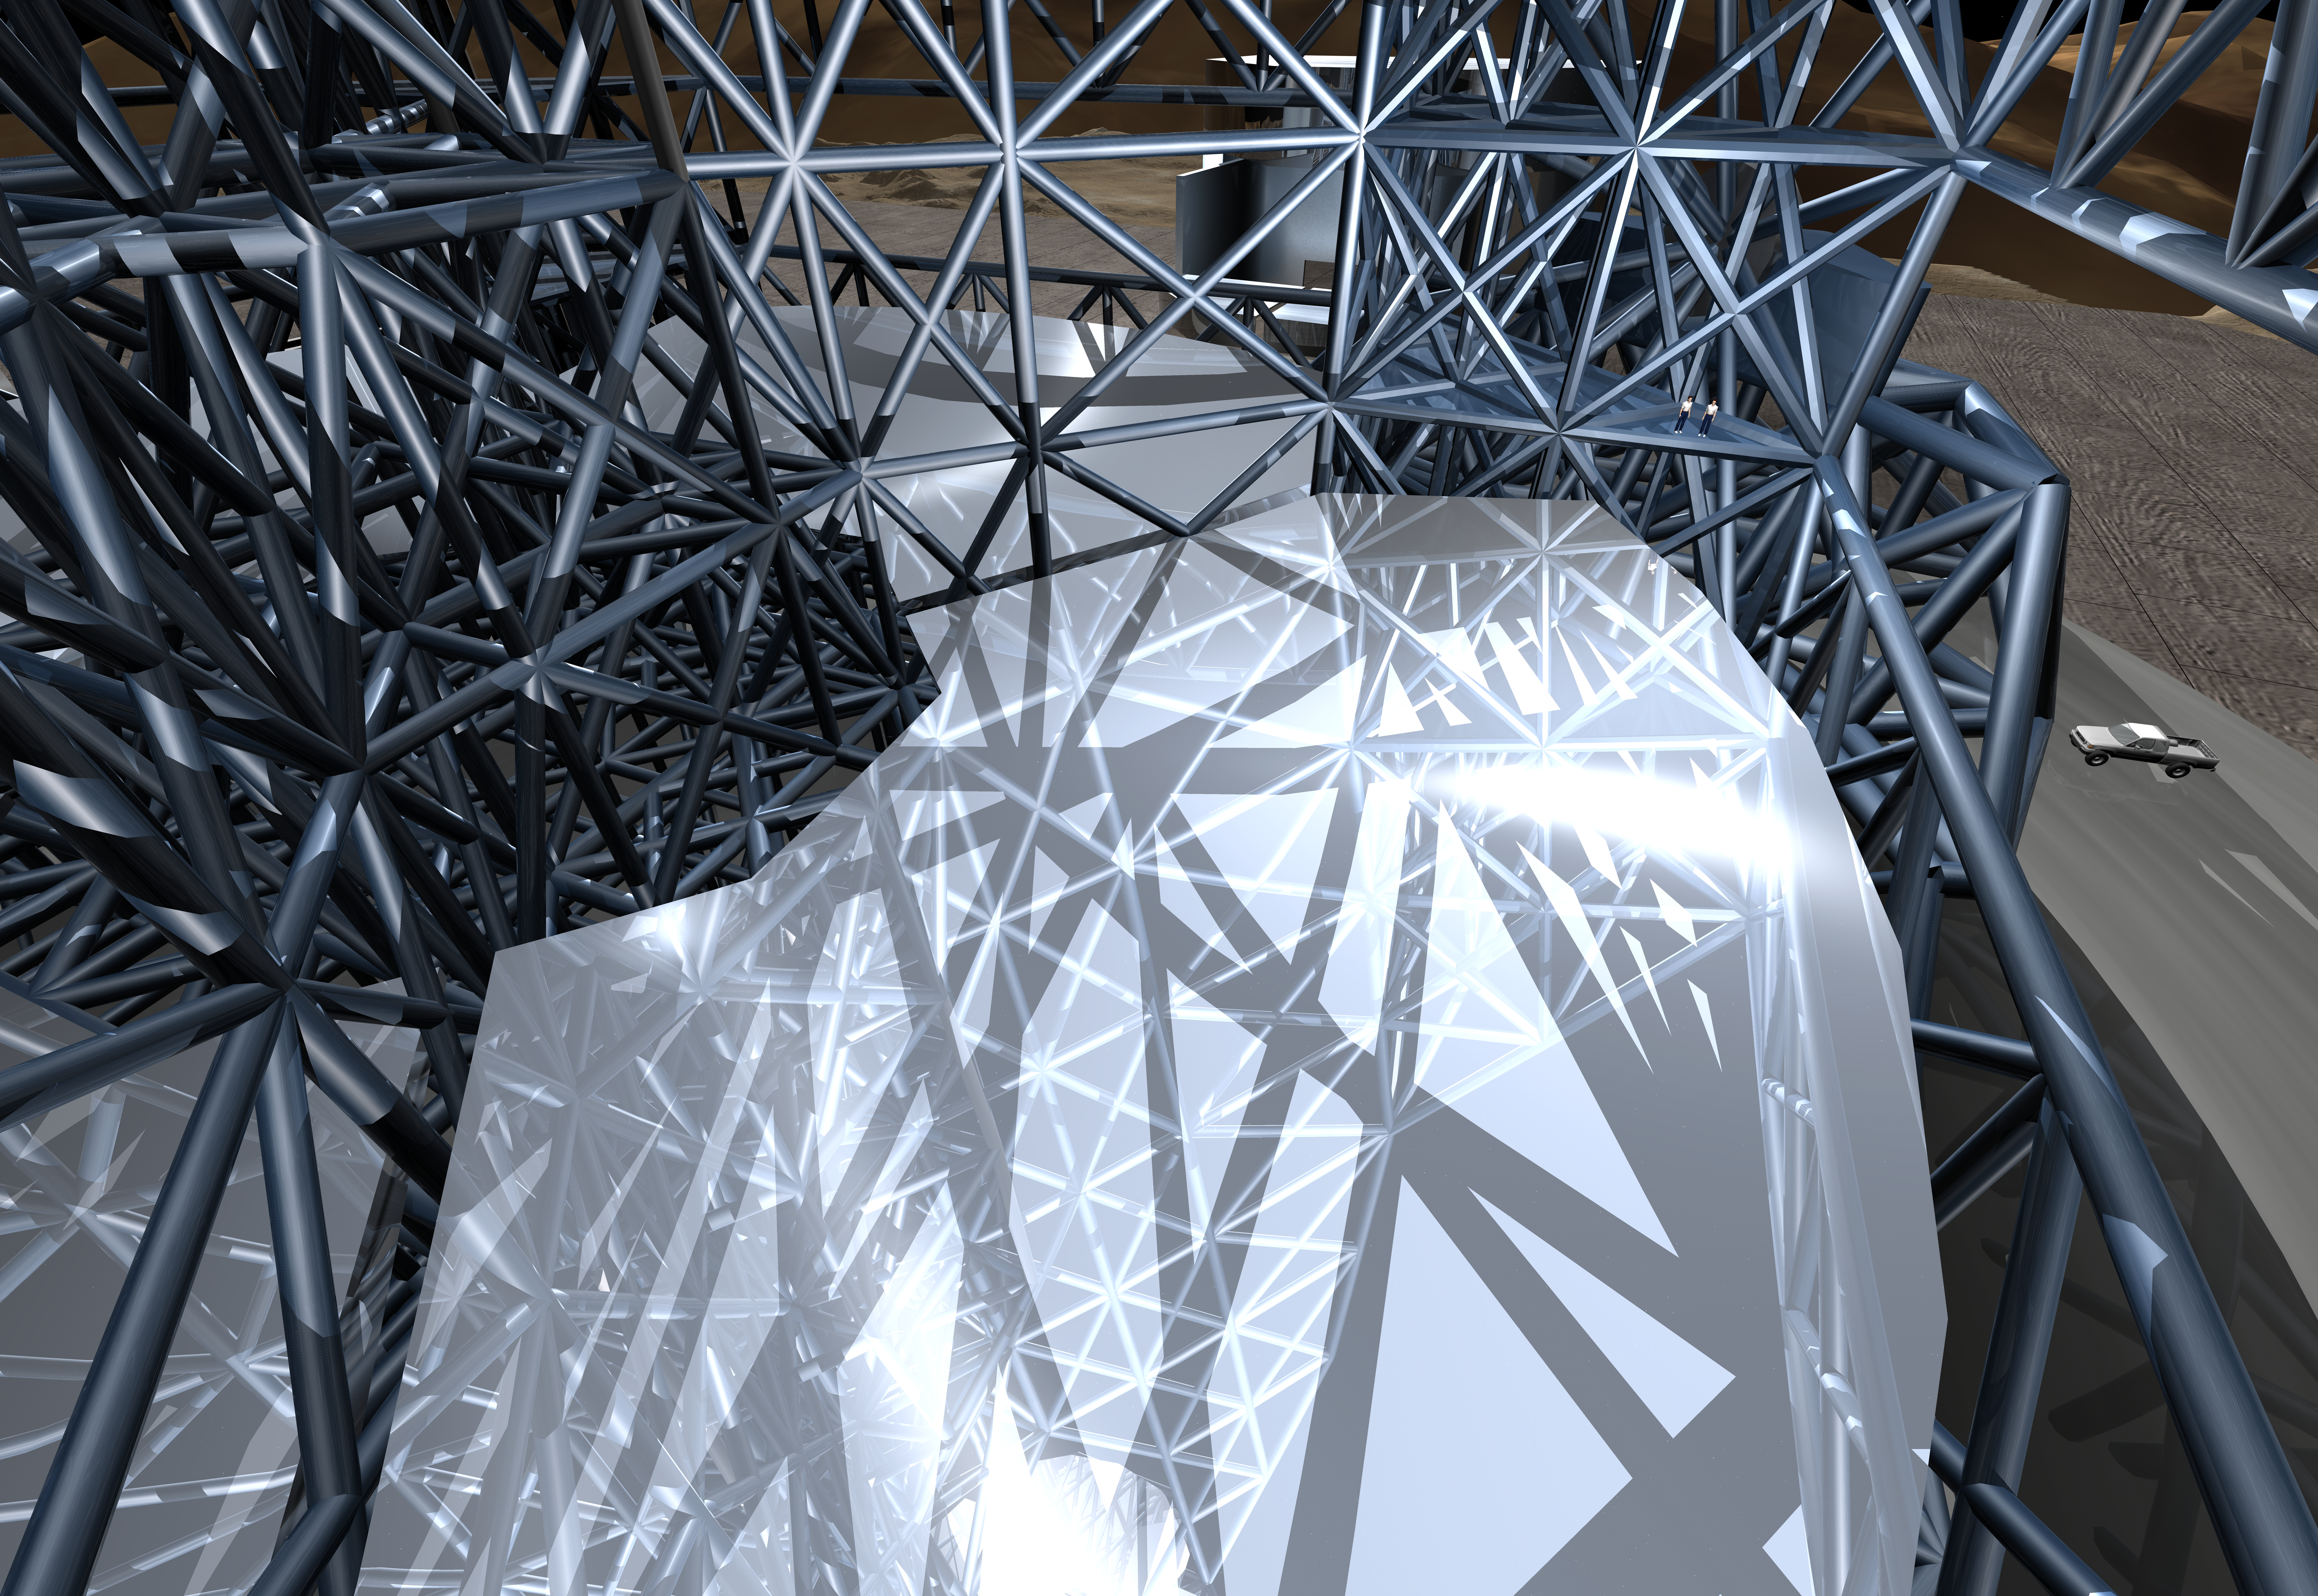

OWL 06

A close-up still image of the computer simulation for the proposed OWL (OverWhelmingly Large) Telescope. A giant, next generation optical and near-infrared telescope, with a diameter of 100 metres, OWL would combine the amazing light-gathering ability with resolution down to a milli-arc second.

Credit: ESO